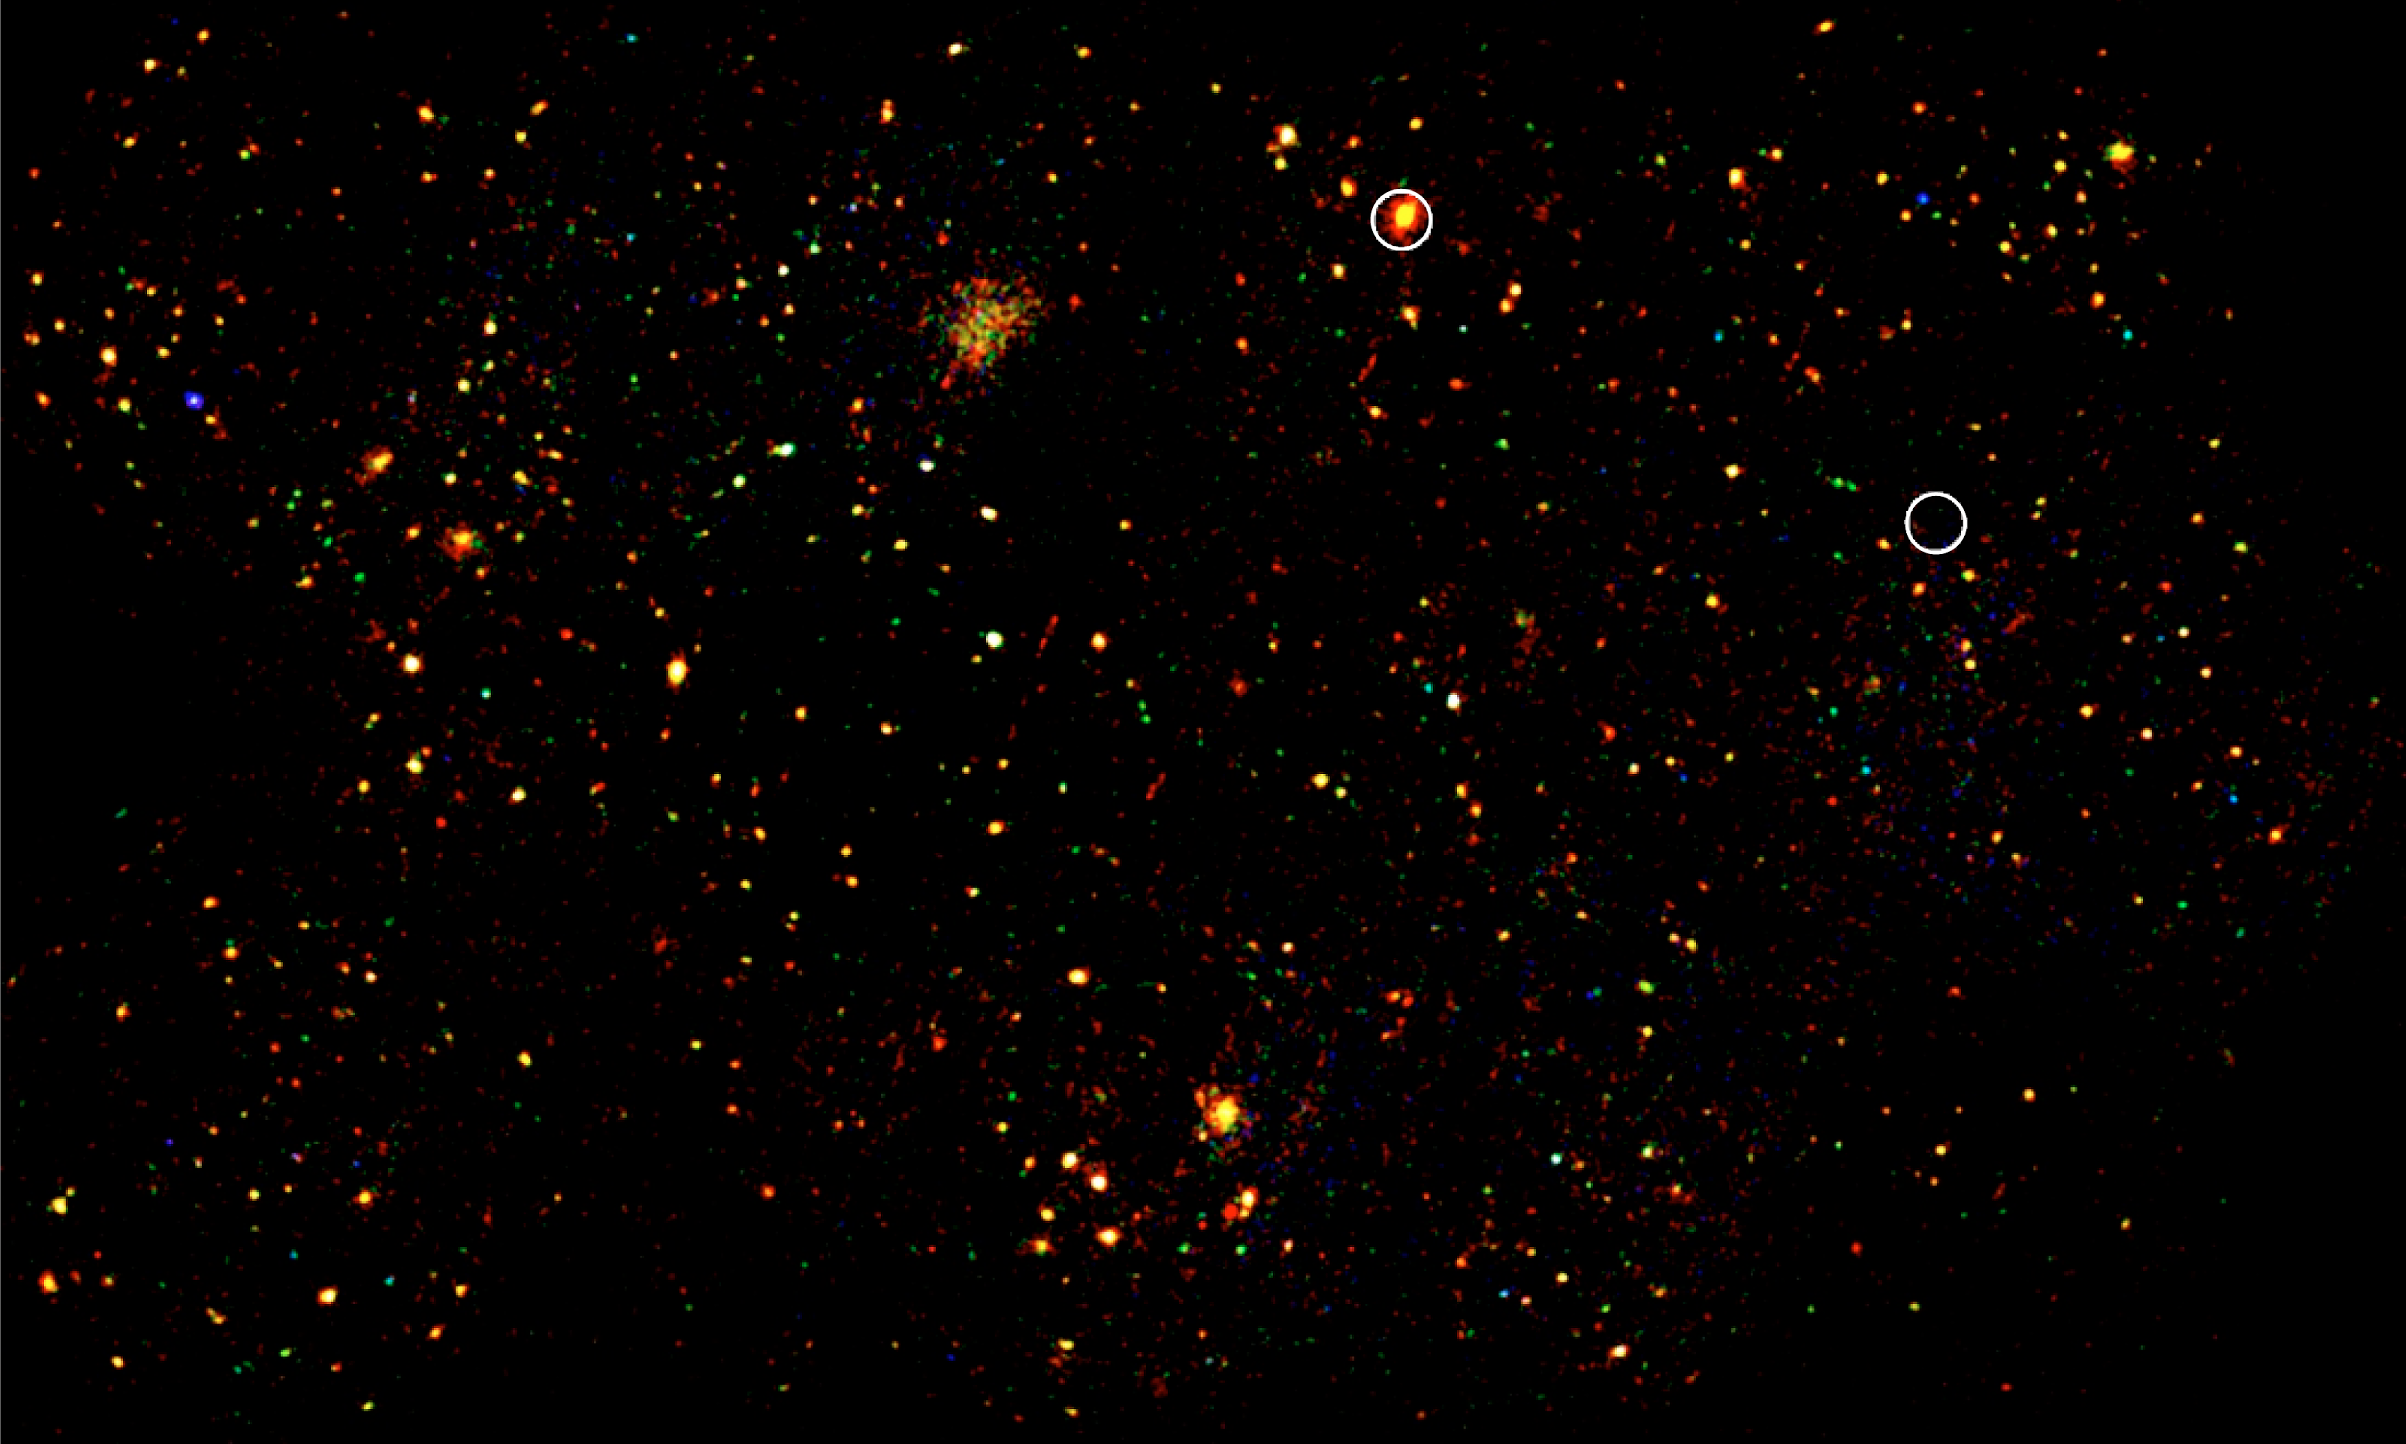

First image from the XMM-LSS Wide-Field X-Ray Survey

First image from the XMM-LSS X-Ray survey. It is actually a combination of fourteen separate "pointings" of this space observatory. It represents a region of the sky eight times larger than the full Moon and contains around 25 clusters. The circles represent the X-Ray sources previously known from the 1991 ROSAT All-Sky Survey.

Credit: ESO